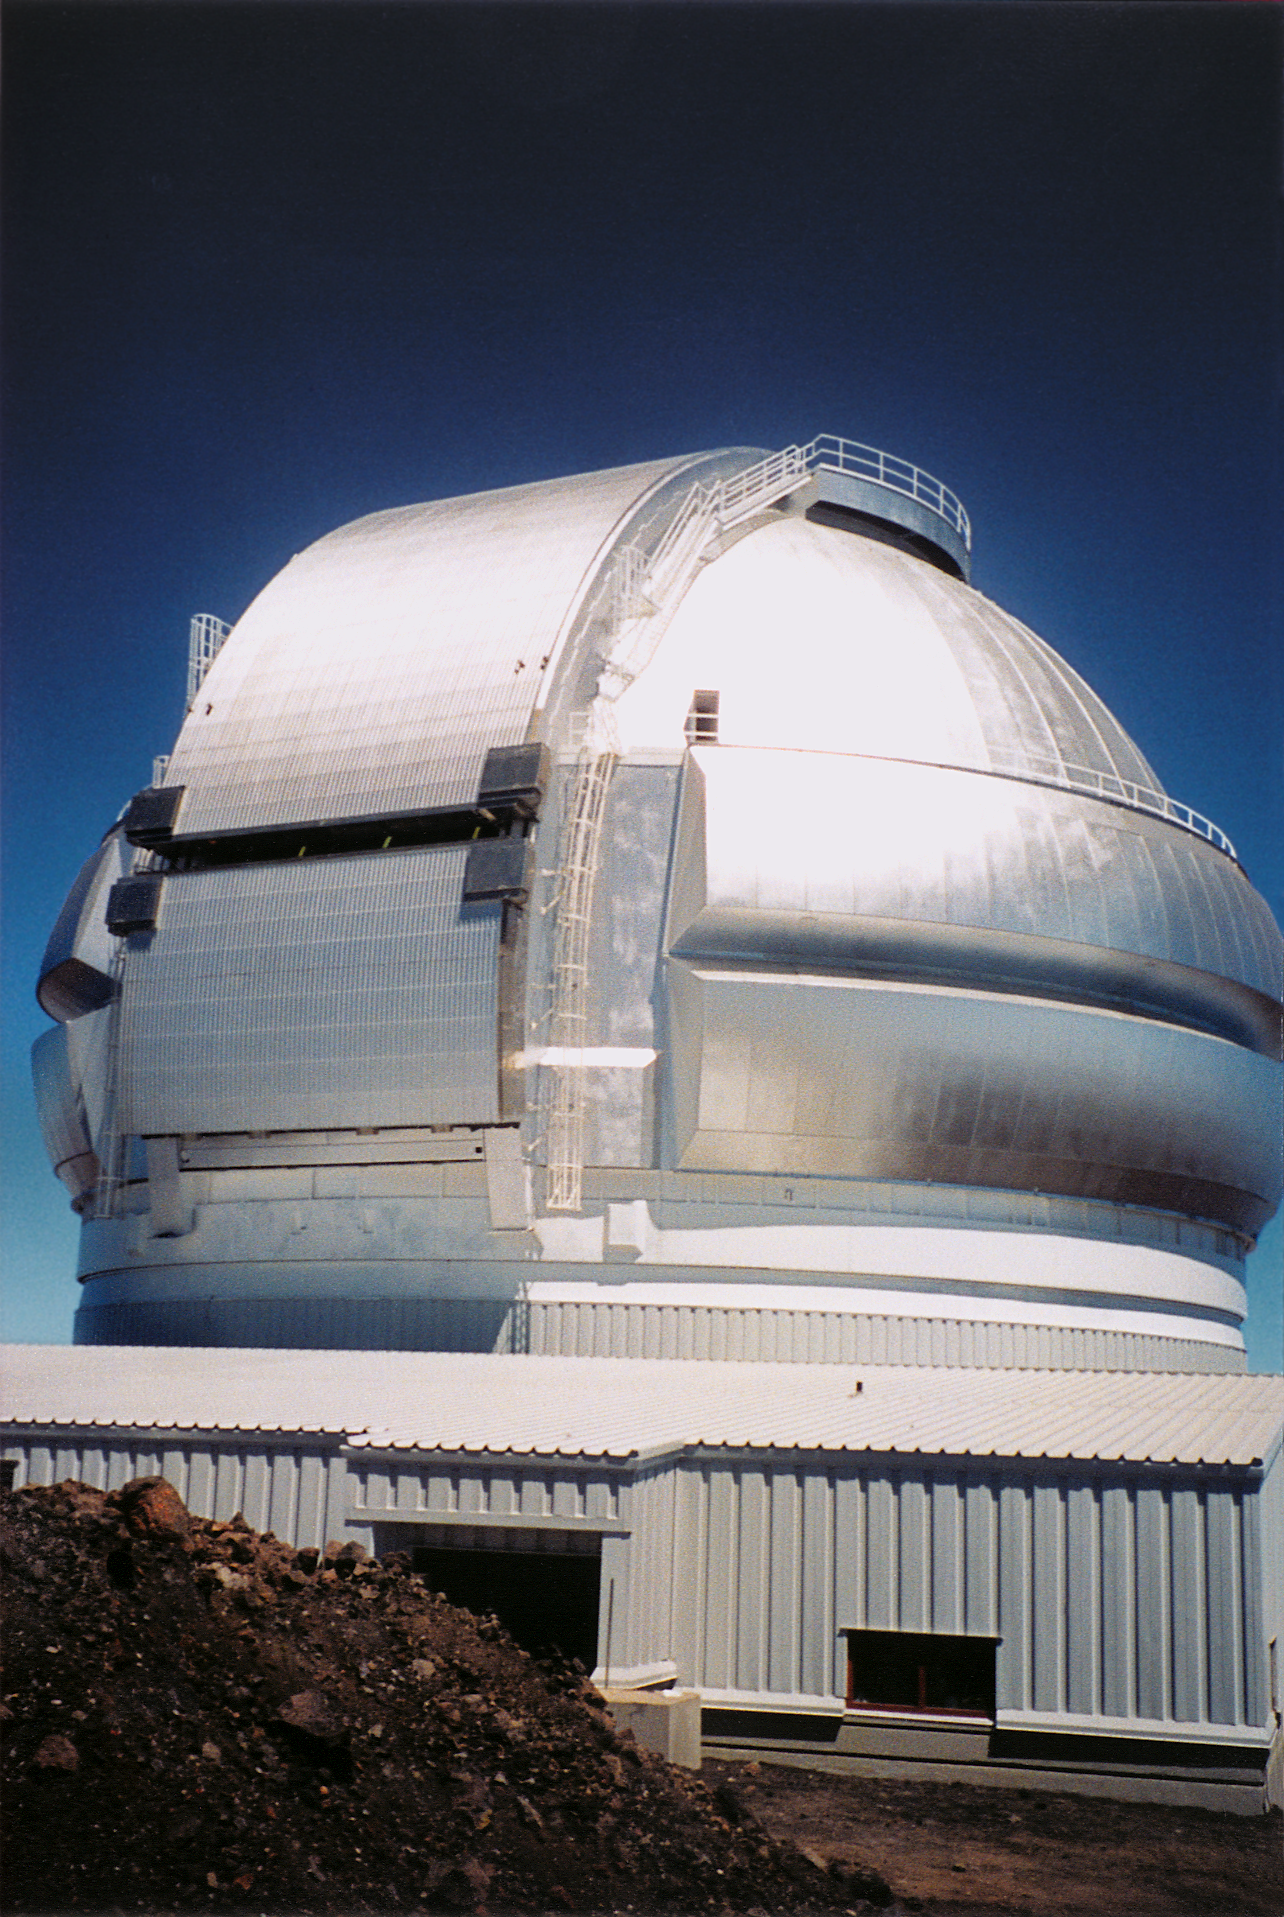

Gemini North, Hawaii

The completed northern Gemini 8-meter enclosure on Mauna Kea, Hawaii. March 15th, 1998.

Credit: NOIRLab/NSF/AURA